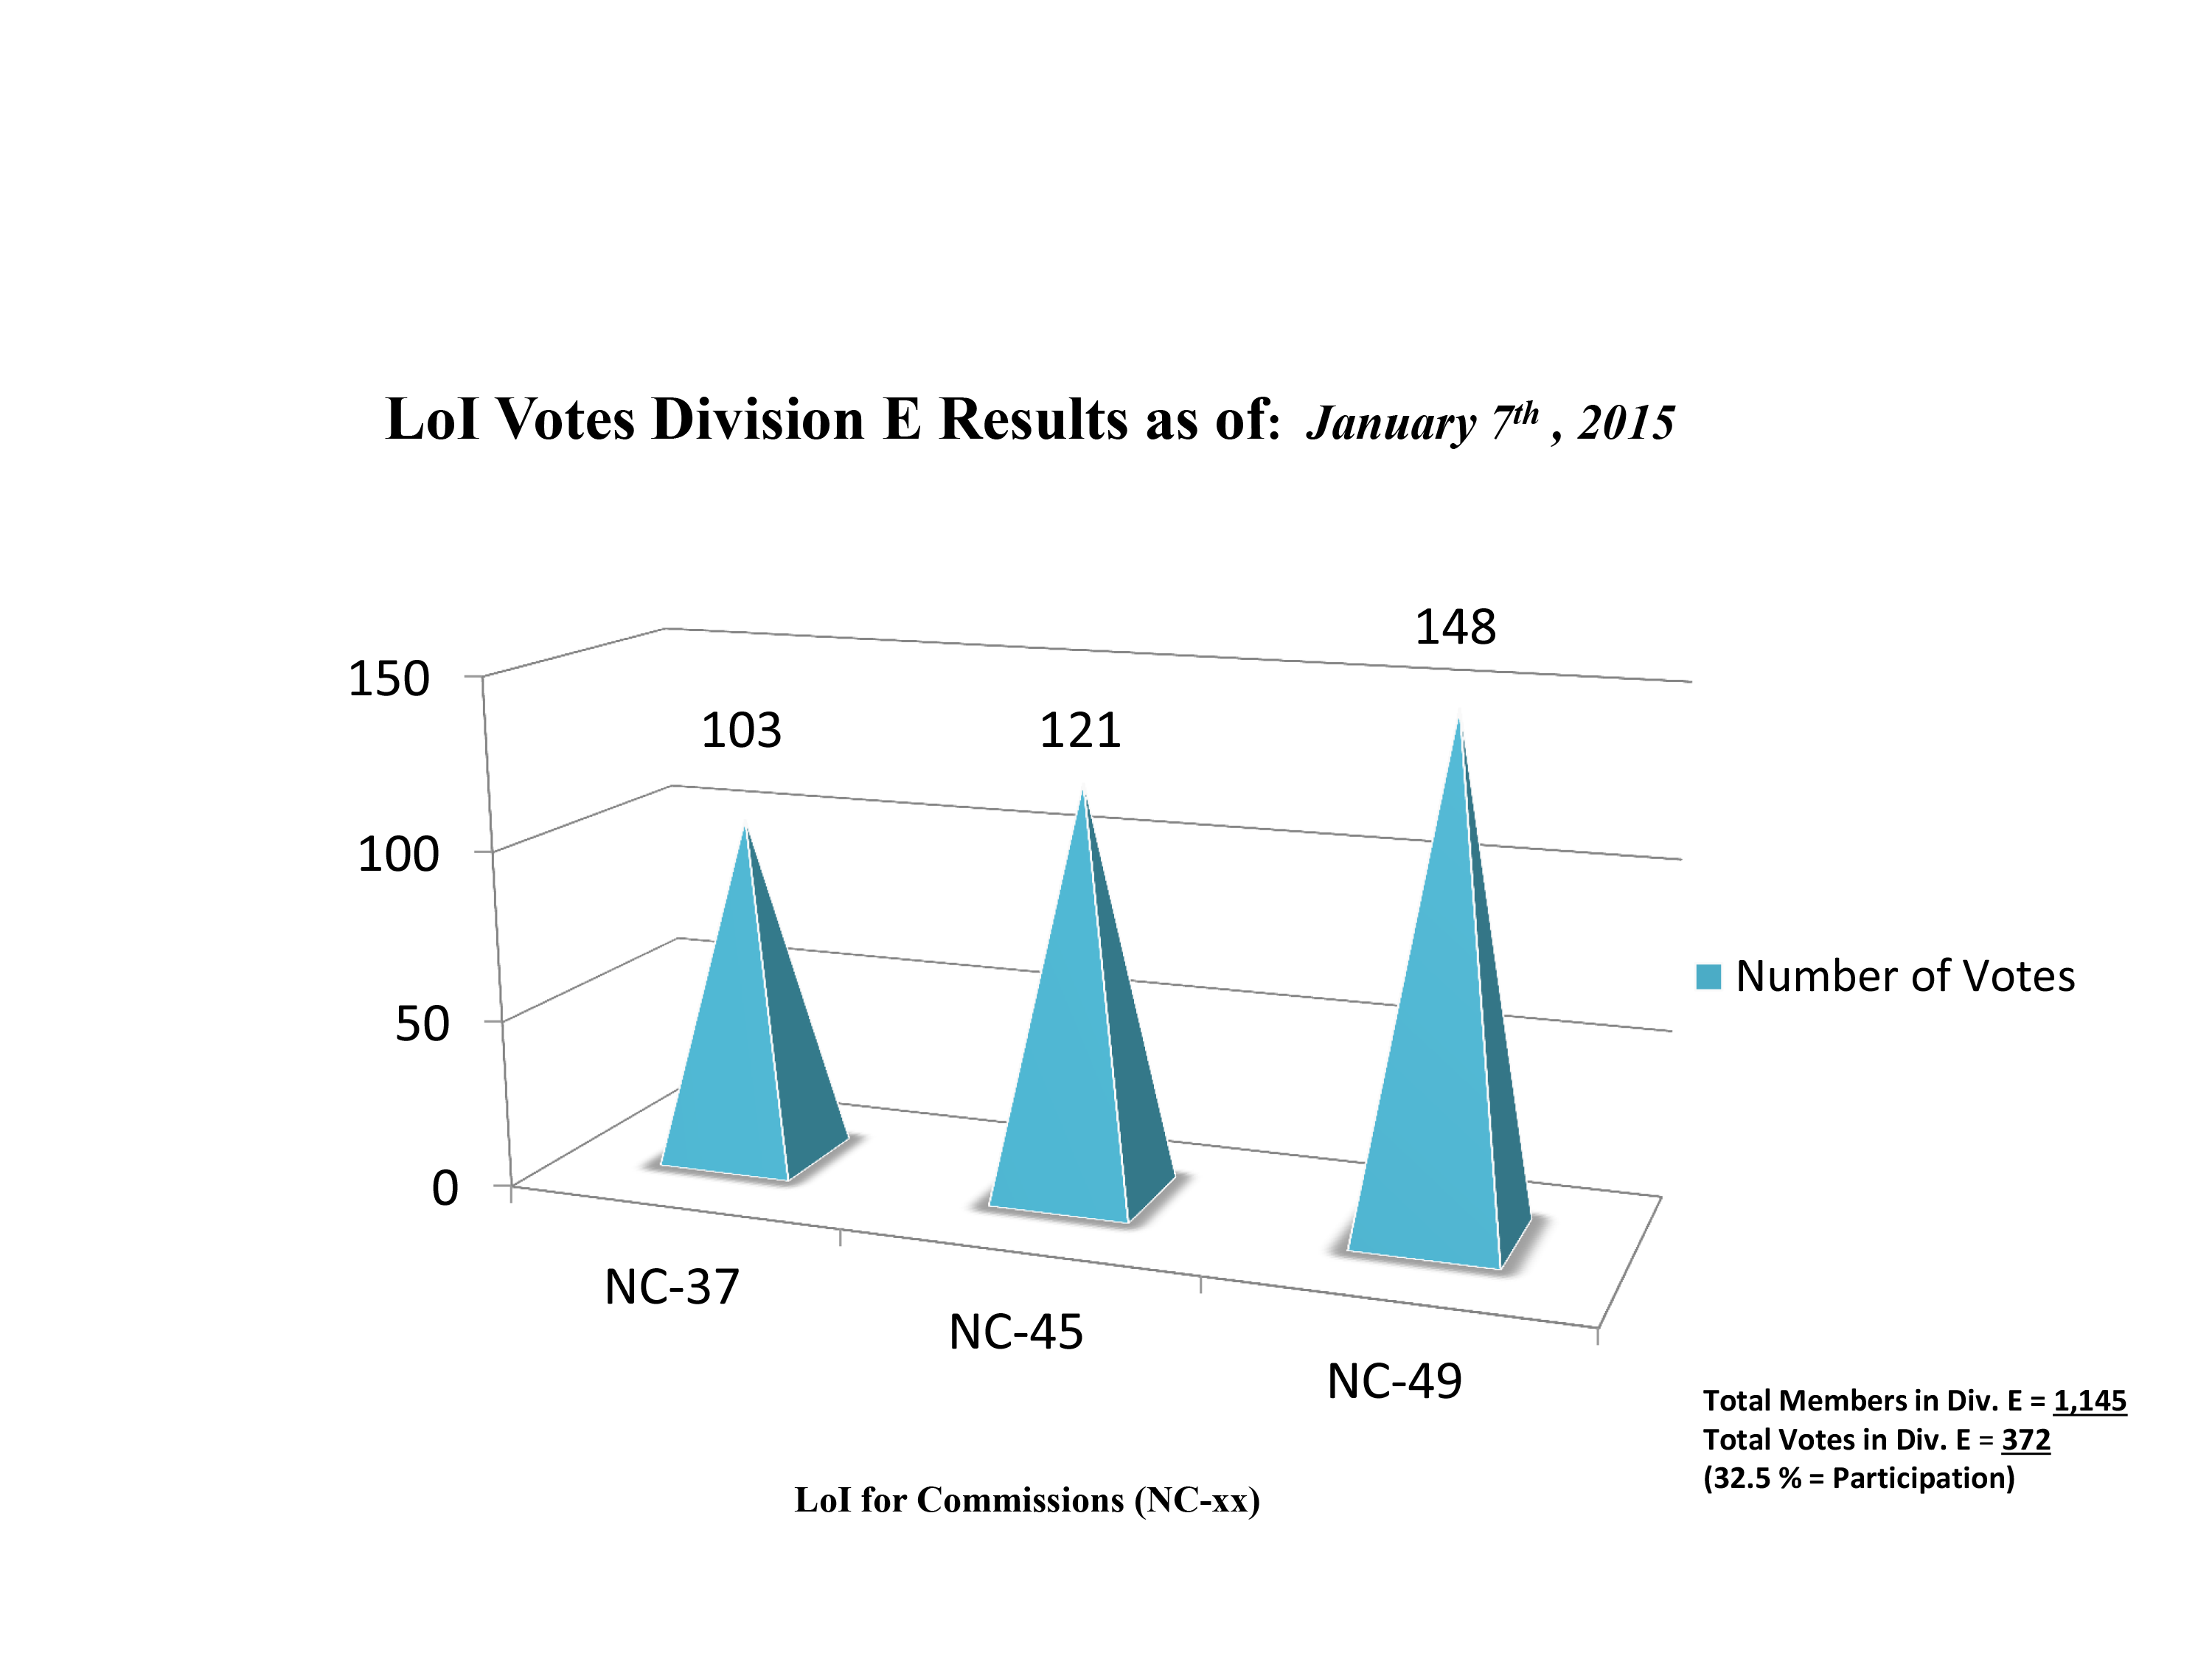

Division E Commission Reform votes (final results)

The graph presents the final results sorted by Division. Proposed Commissions may appear in more than one Division, if the proposers have requested the Cross-Division status. Only the Primary Division has been taken into account for the Inter-Division status.

Division E: Sun & Heliosphere
NC-37: Solar Radiation and Structure
NC-45: Space Weather etc.
NC-49: Solar Activity

Credit: IAU